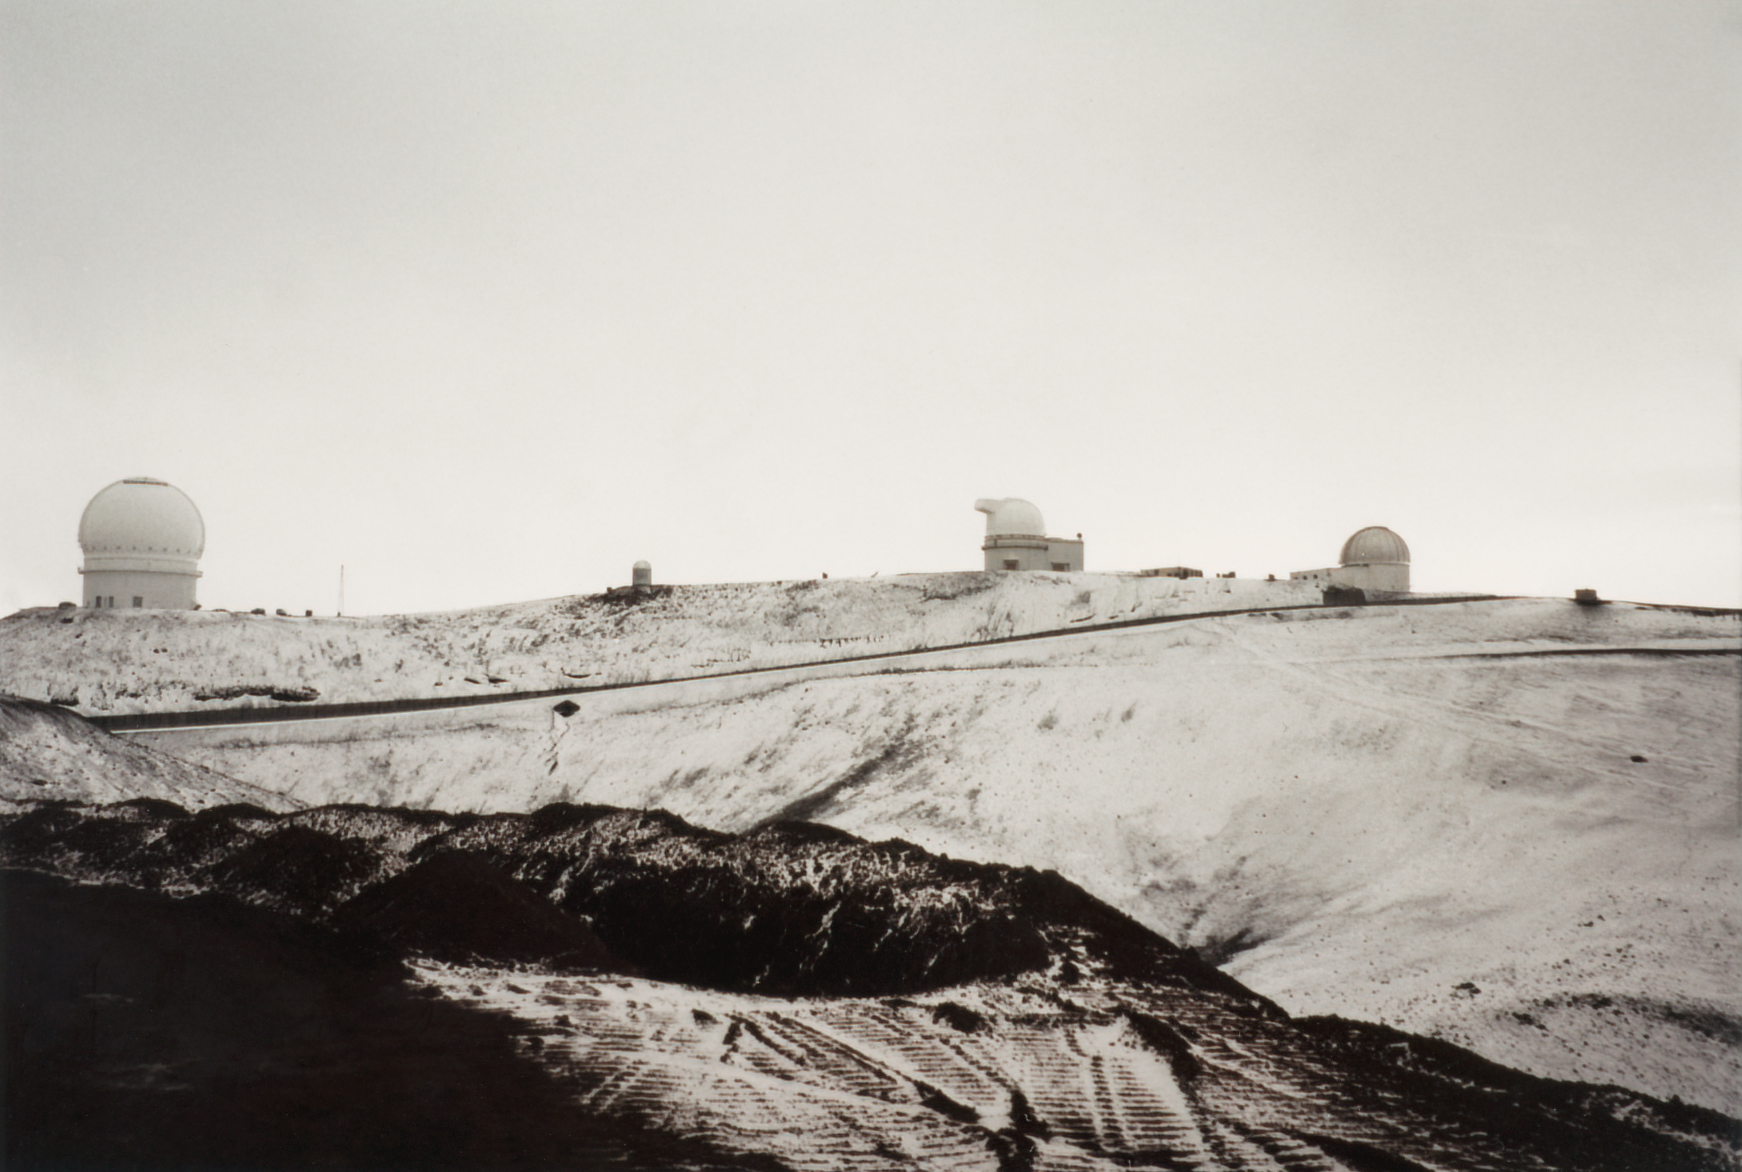

Gemini North Future Site

The future site of the Gemini North telescope is seen under snowfall on Maunakea in 1993.

Credit: International Gemini Observatory/NOIRLab/NSF/AURA